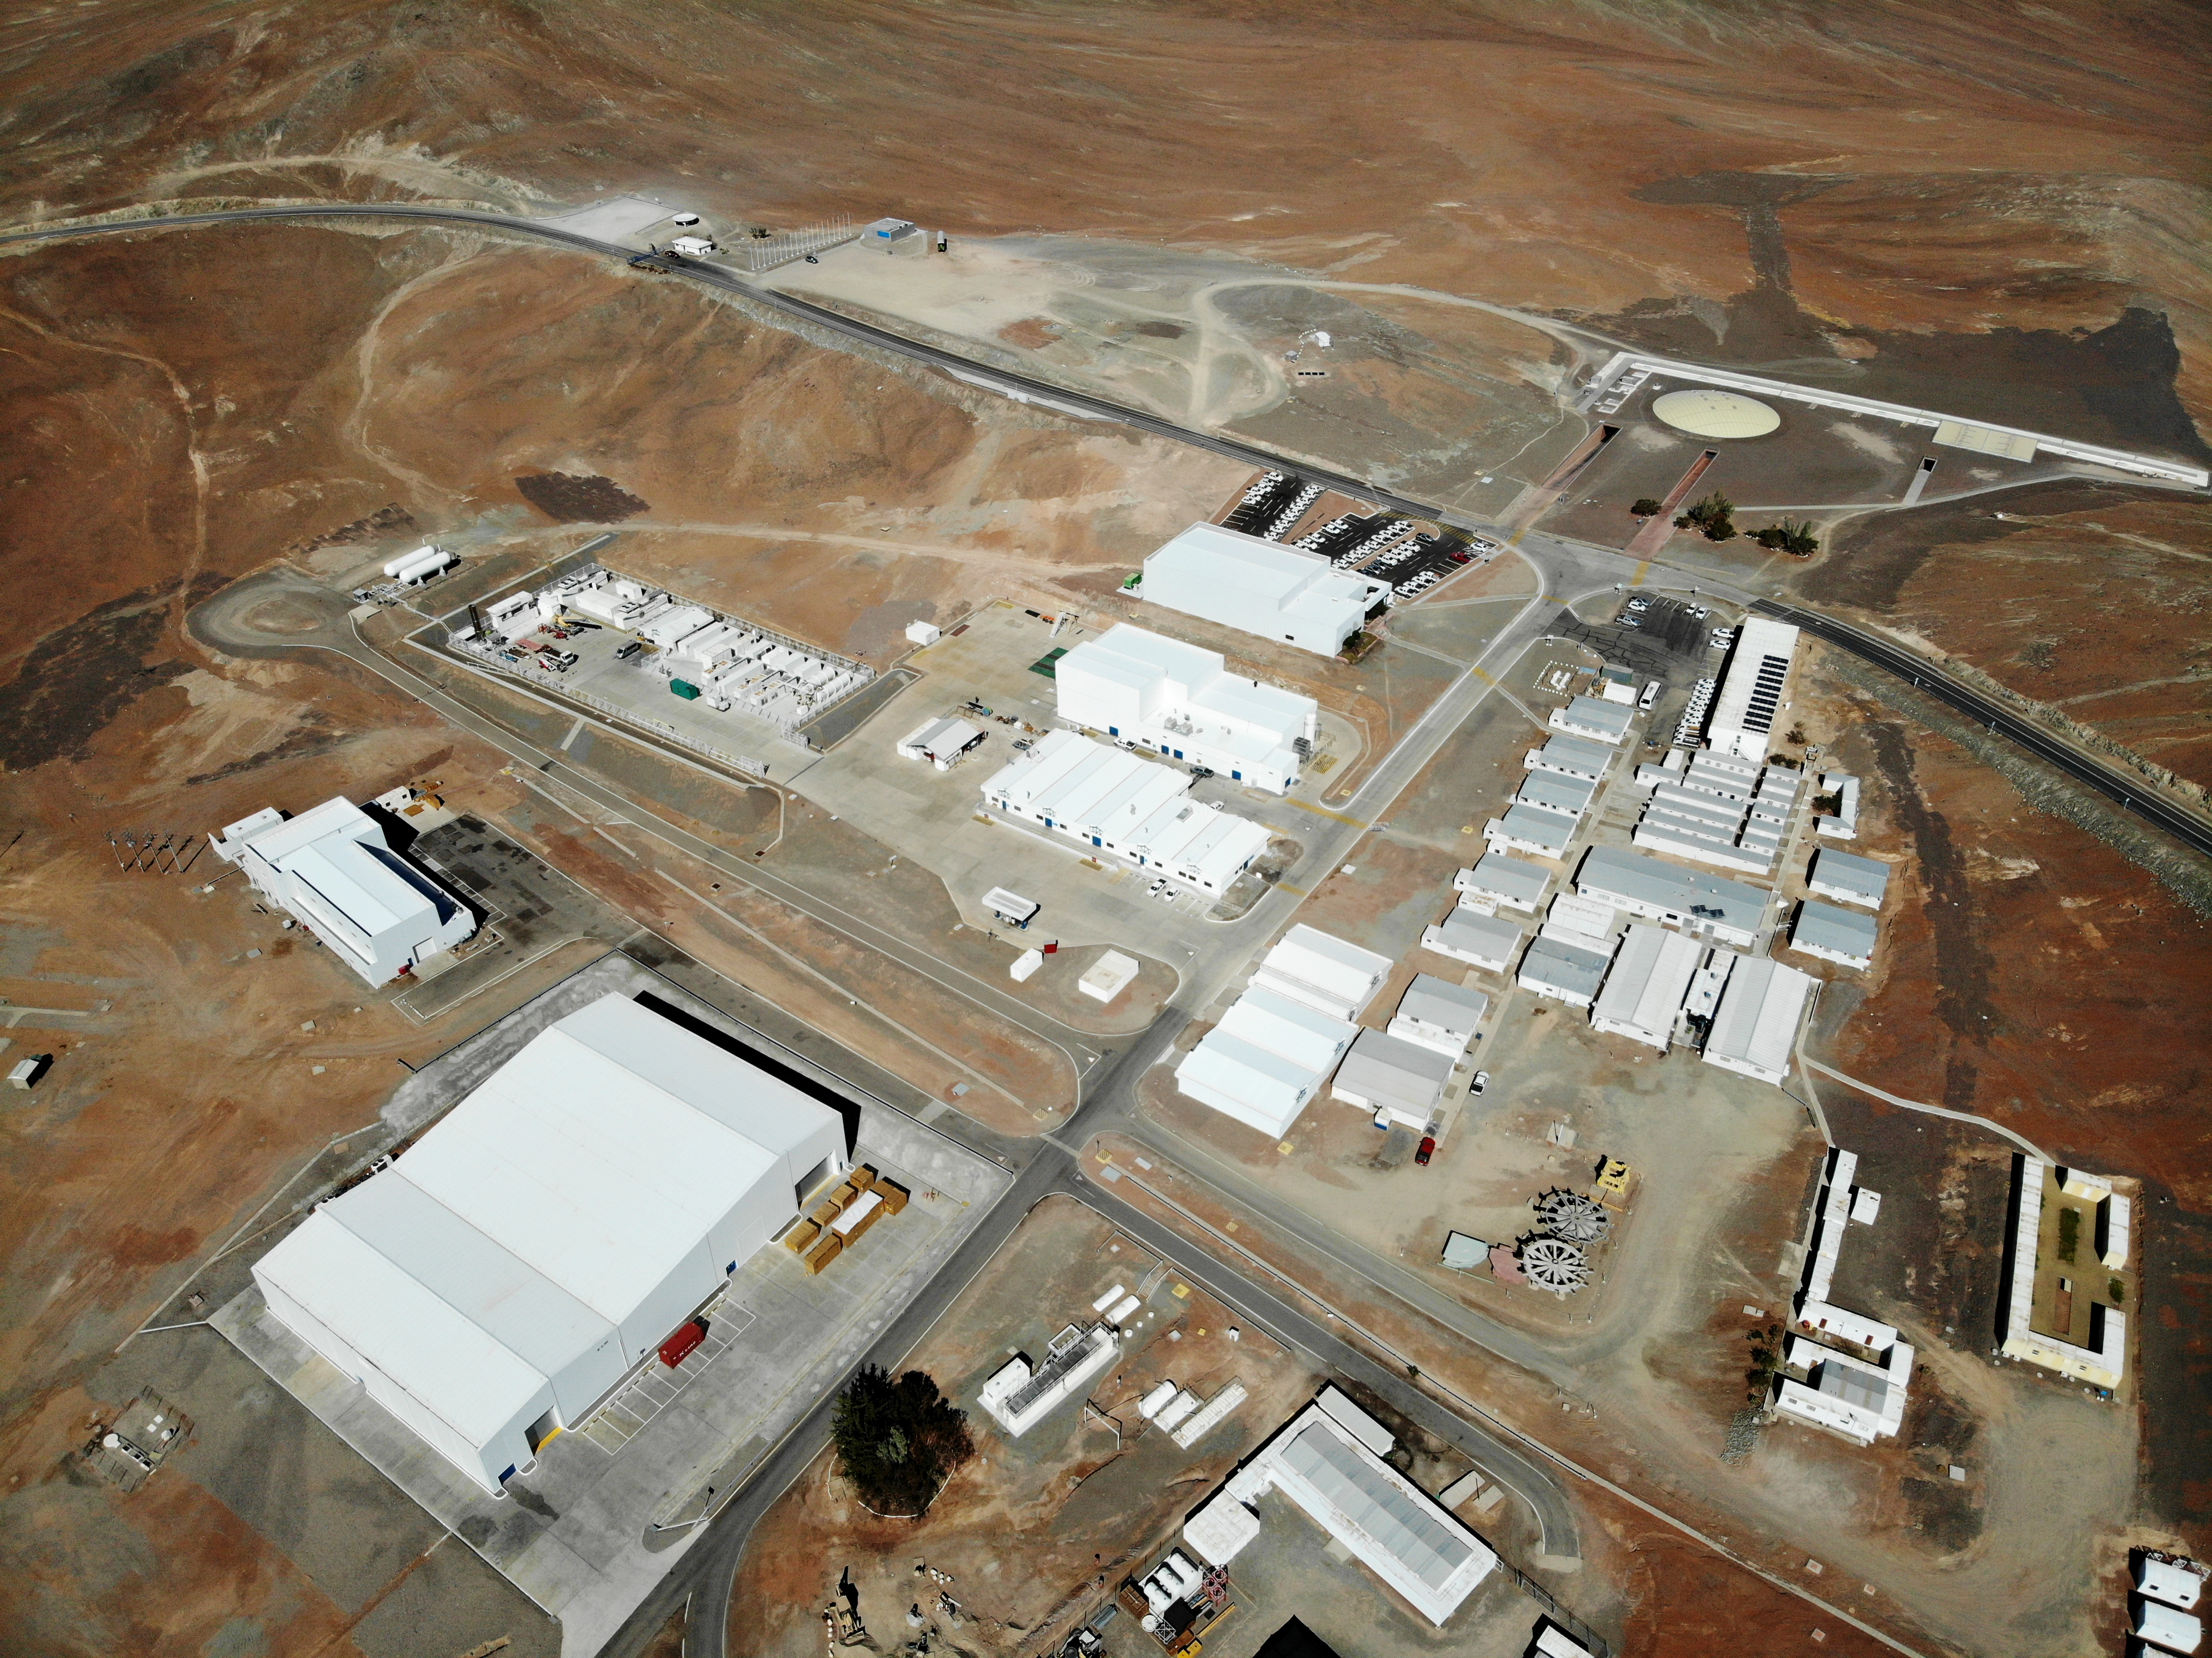

Flying over the ELT Technical Facility

This image, taken in 2020, is a bird's-eye view of the ELT Technical Facility (ETF) in Paranal, Chile (bottom left). This facility will serve as a site for integrating and verifying ELT components before they join the telescope.

Credit: ESO/G. Hüdepohl (atacamaphoto.com)